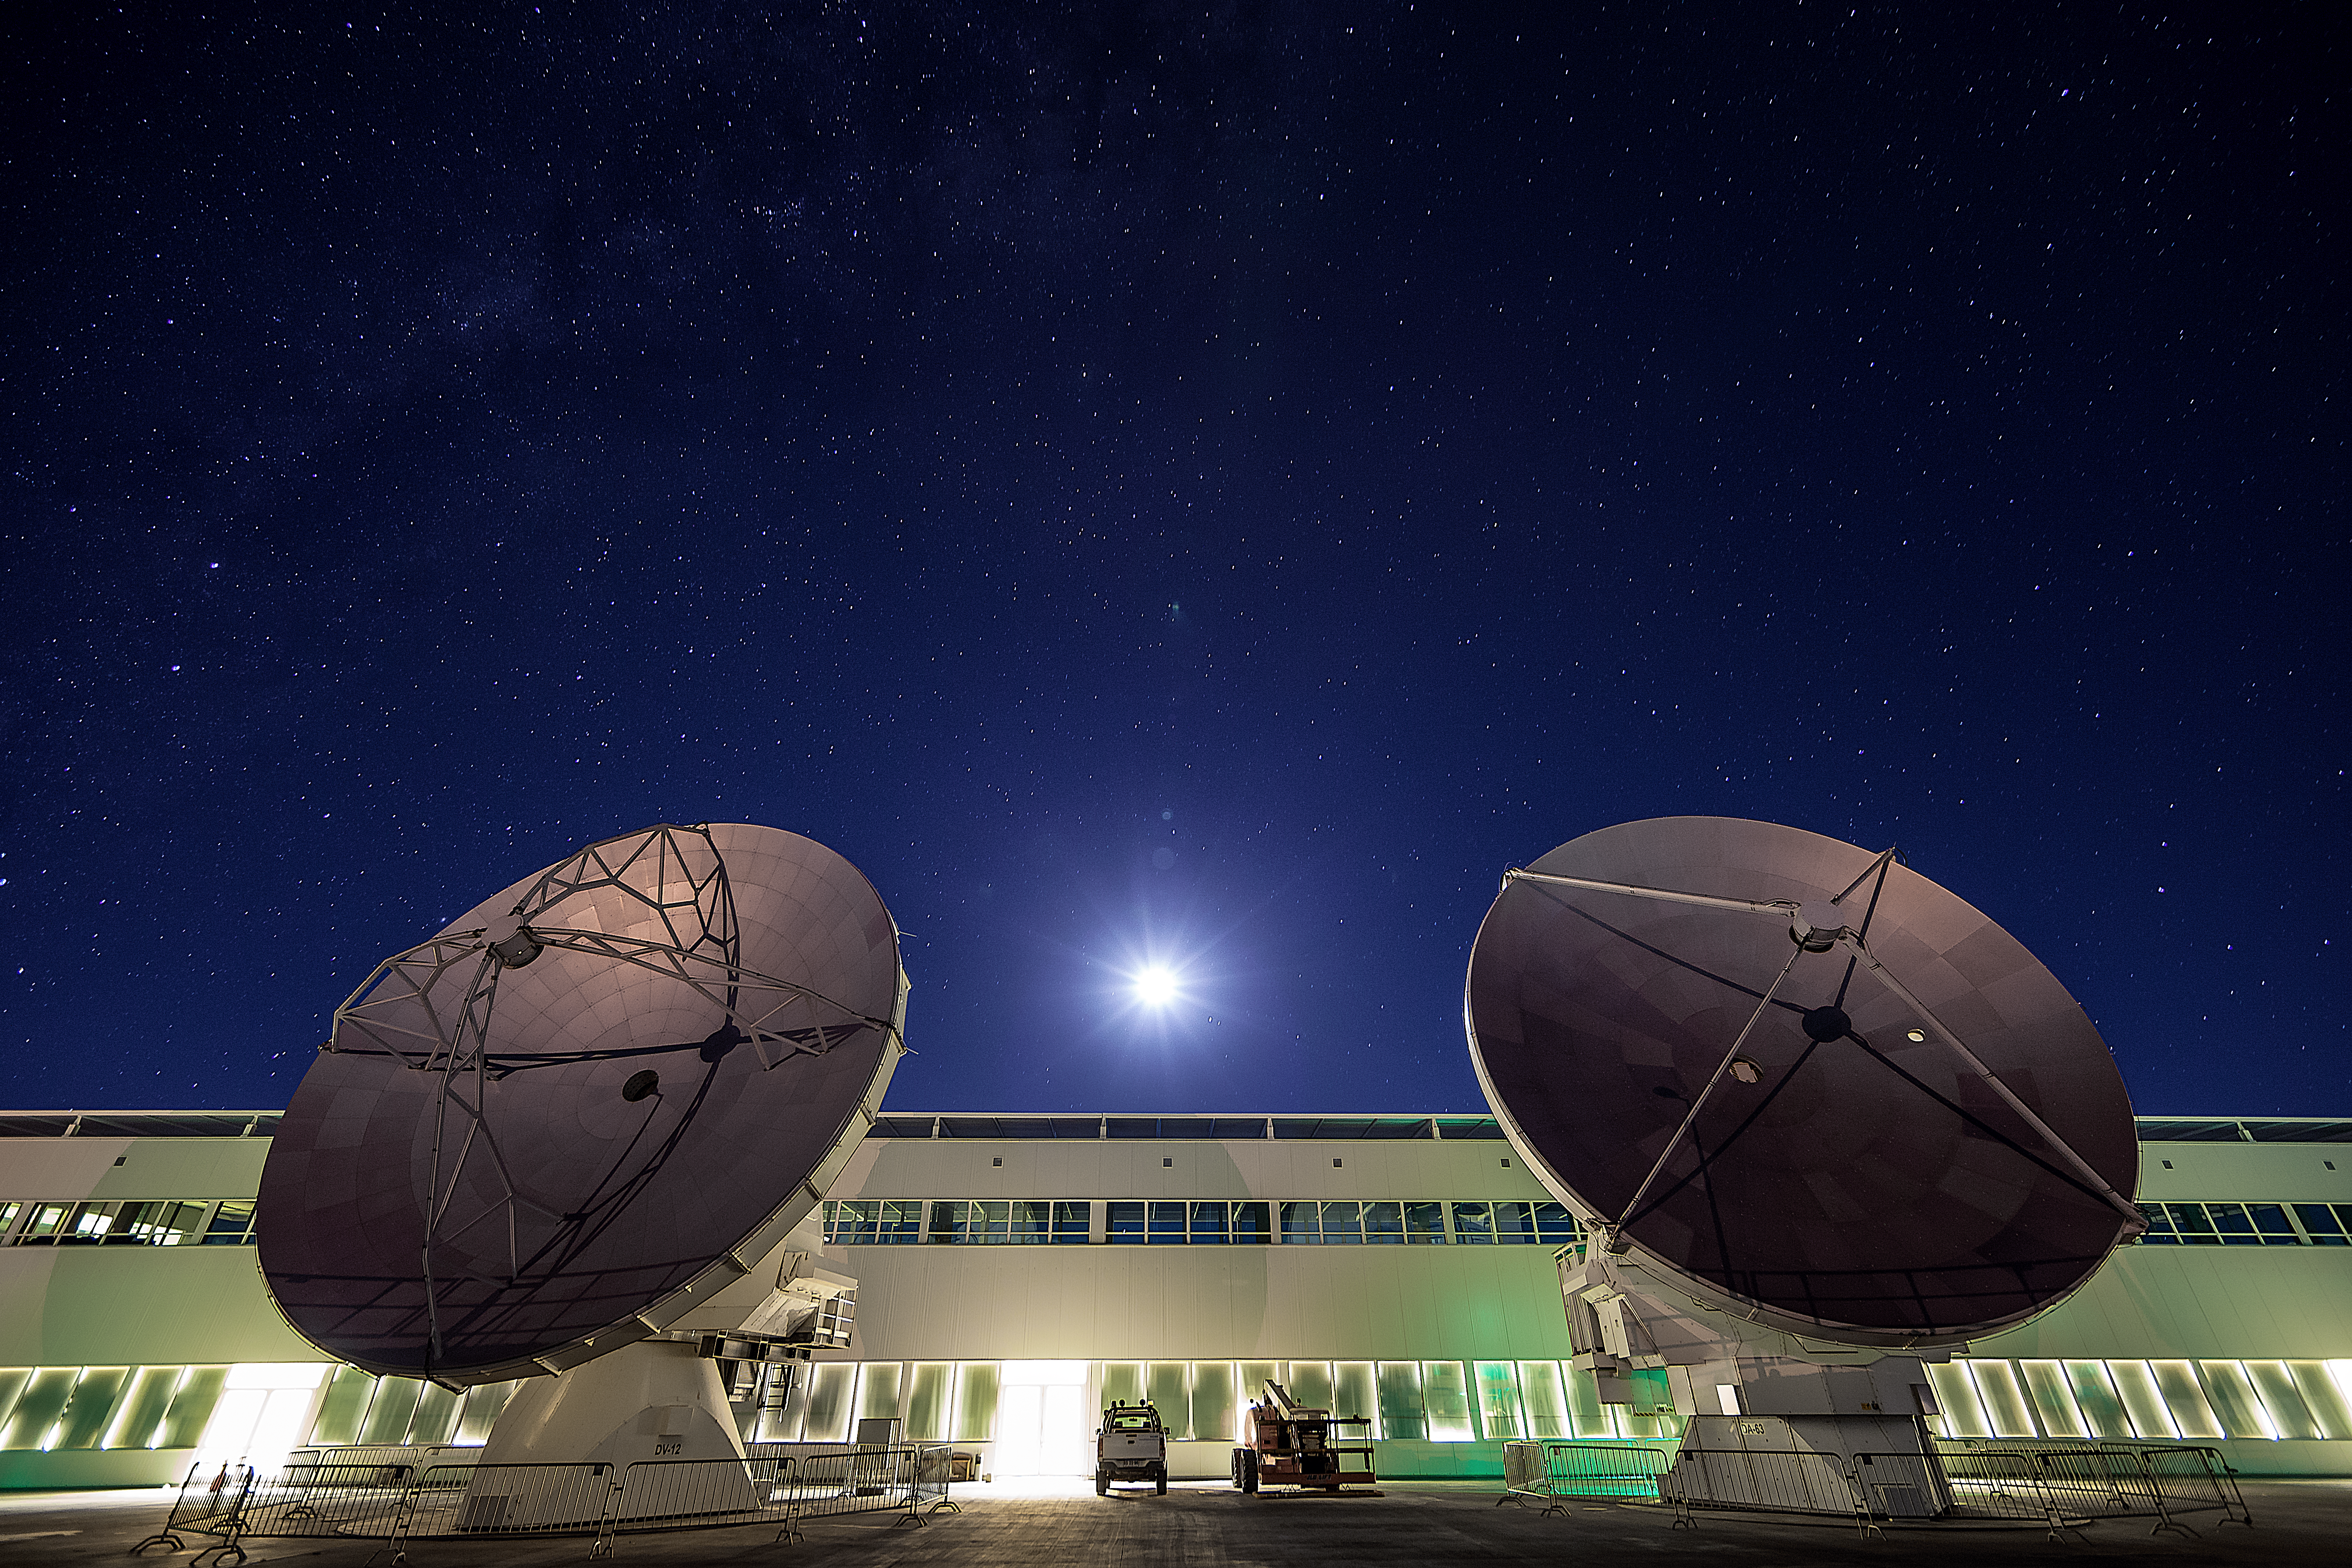

Cosmic calibration

This image shows the Operations Support Facility (OSF) for the Atacama Large Millimeter/sub-millimeter Array (ALMA) with the dazzling Moon above and two 12-metre antenna dishes in the foreground.

The OSF, located at 2900 metres above sea level in the Chilean Andes, is a hub of ALMA-related activity. As well as housing staff and contractors, the facility hosts all the scientific operations related to the array’s daily operation. The two antennas pictured here, for example, were brought back from their observational site to check their functionality as they sit on special calibration pads. Such tests check the computers and motors and ensure that the antenna surfaces are accurate to less than the thickness of a human hair, and can be pointed precisely enough to spot a golf ball sitting 15 kilometres away.

Once these antennas have completed their check-up, they will rejoin their counterparts on the Chajnantor Plateau at 5000 metres above sea level. Weighing around 100 tonnes each, they will return to the high plateau on the two huge custom-designed ALMA transporters. Known as Otto and Lore, these mammoth machines will — at a top speed of 12 kilometres per hour — move the antennas back to their observing positions, where they will again help to explore the mysteries of the Universe.

Credit: ESO/A. Duro